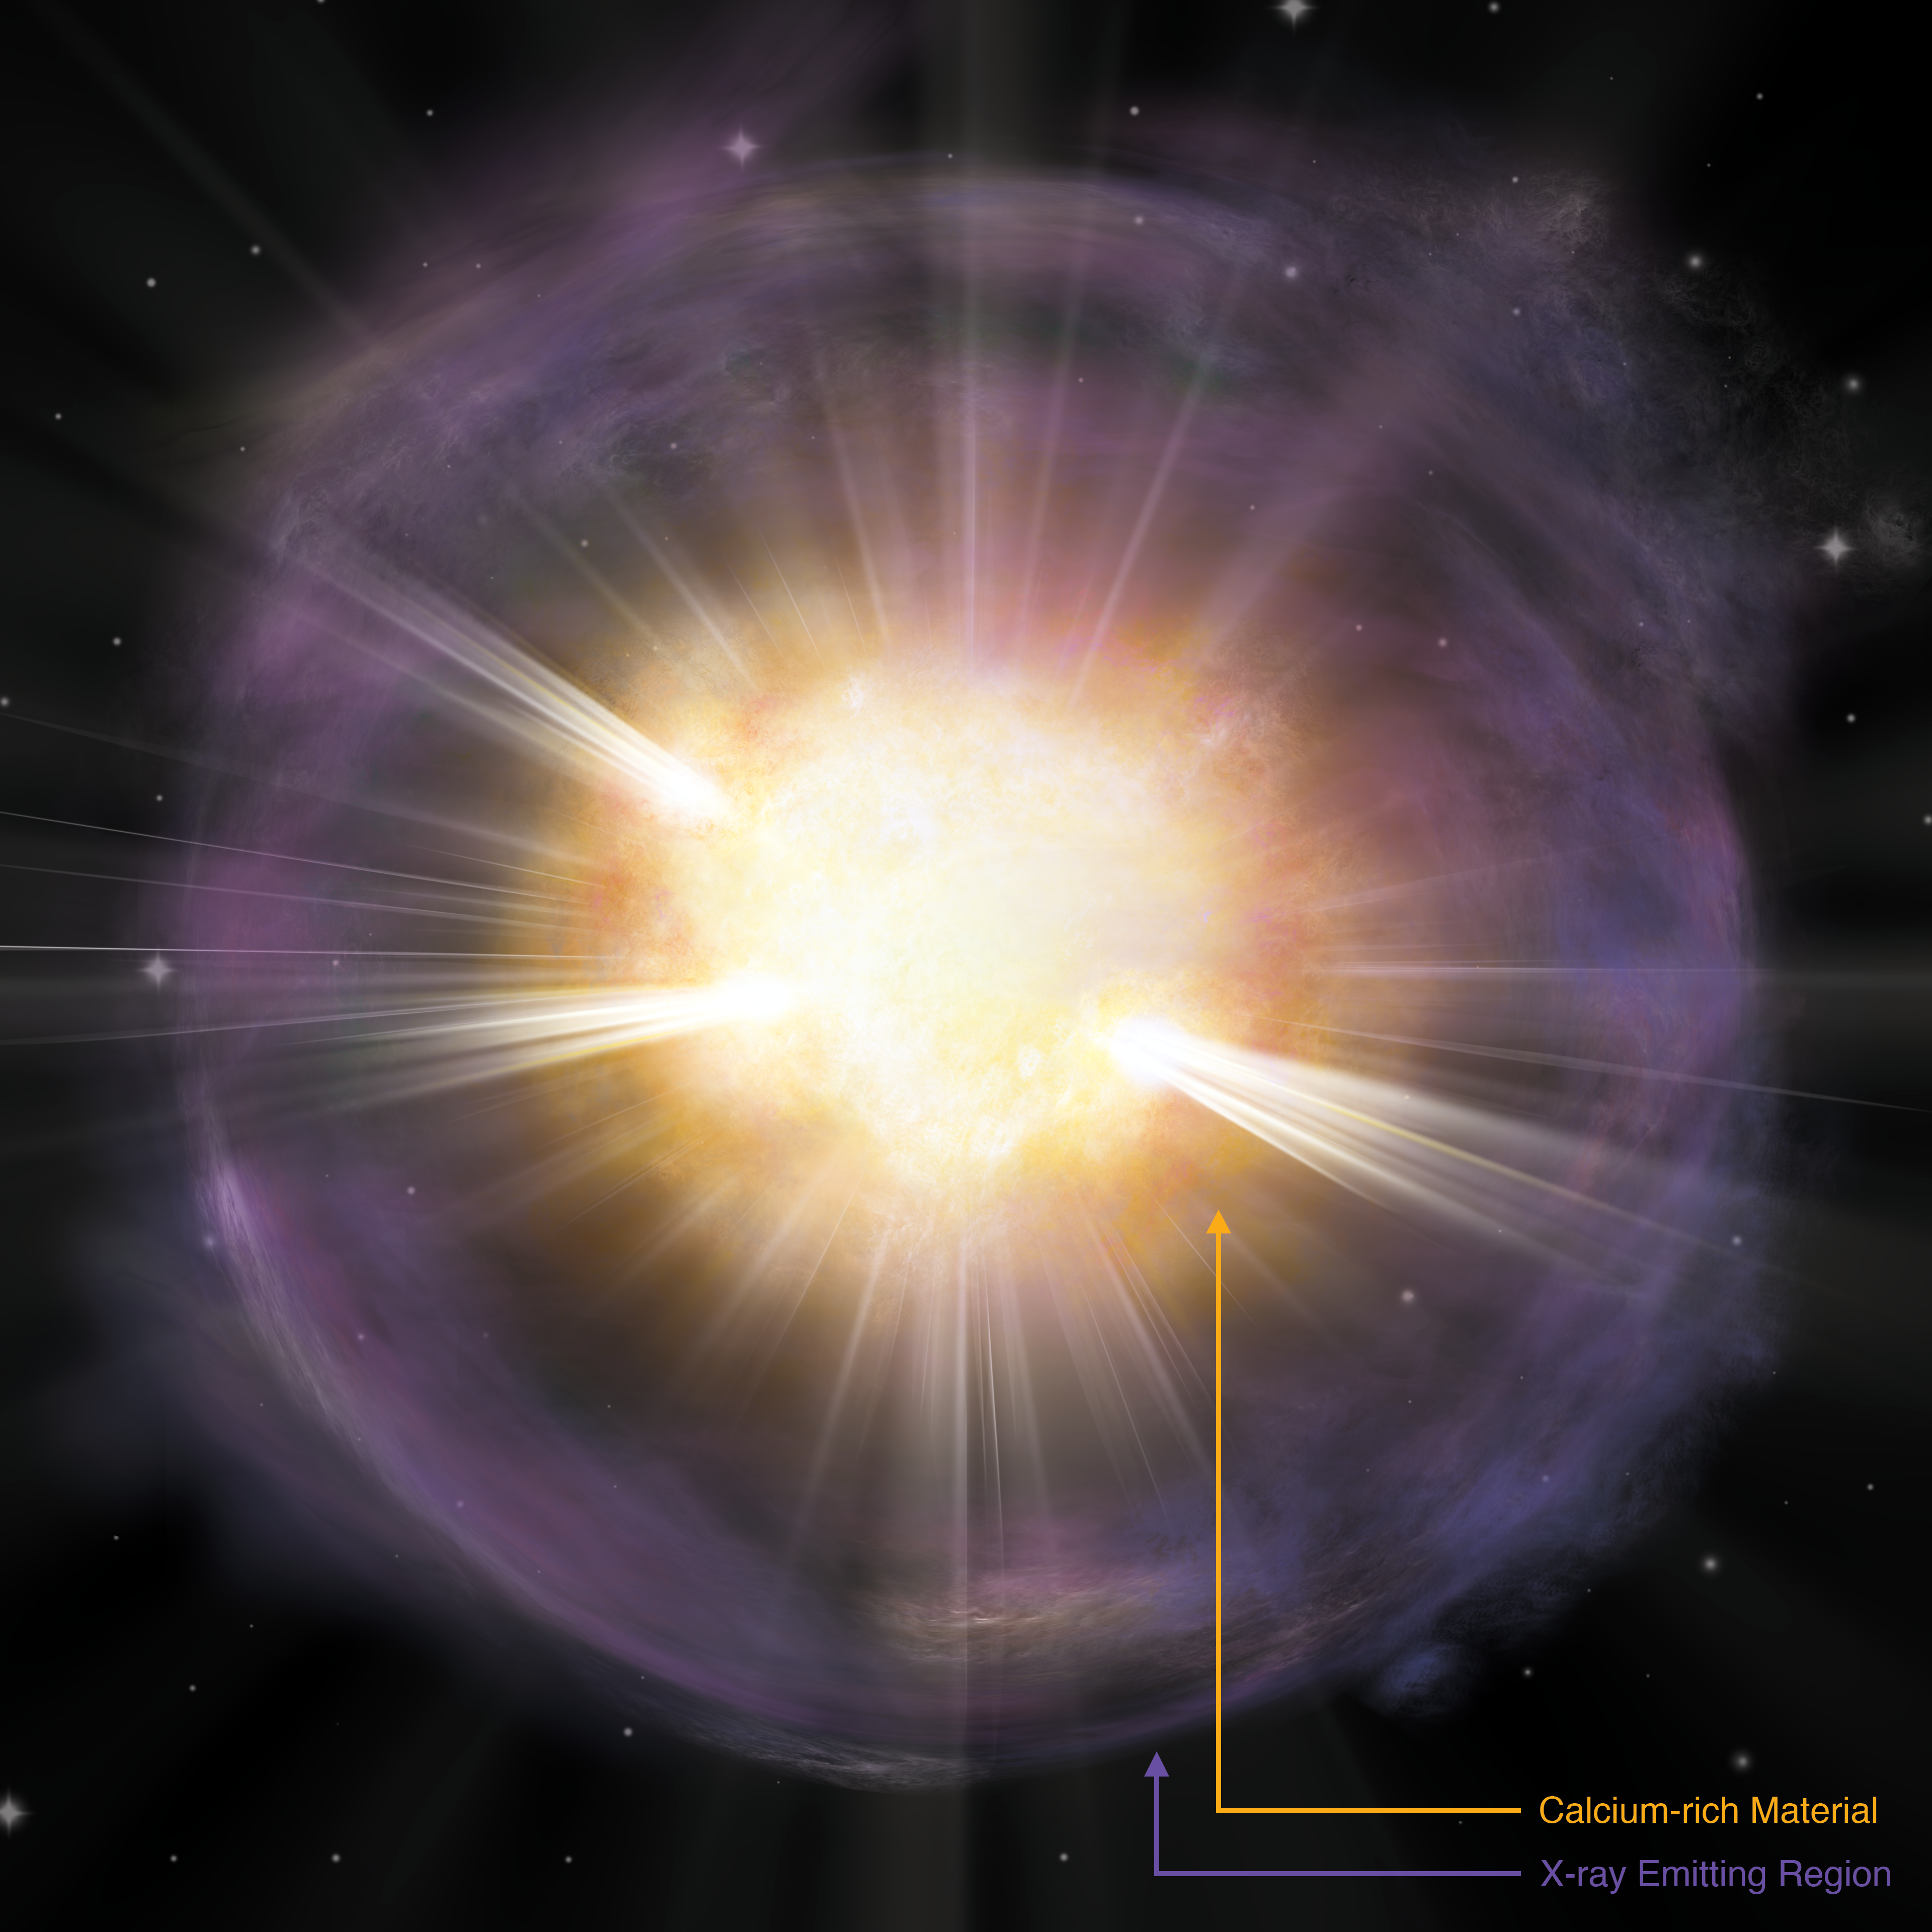

Artist’s interpretation of the calcium-rich supernova 2019ehk (annotated)

Shown in orange is the calcium-rich material created in the explosion. Purple coloring represents gas shed by the star right before the explosion, which then produced bright X-ray emission when the material collided with the supernova shockwave.

Credit: A. M. Geller/Northwestern University/CTIO/SOAR/NOIRLab/NSF/AURA